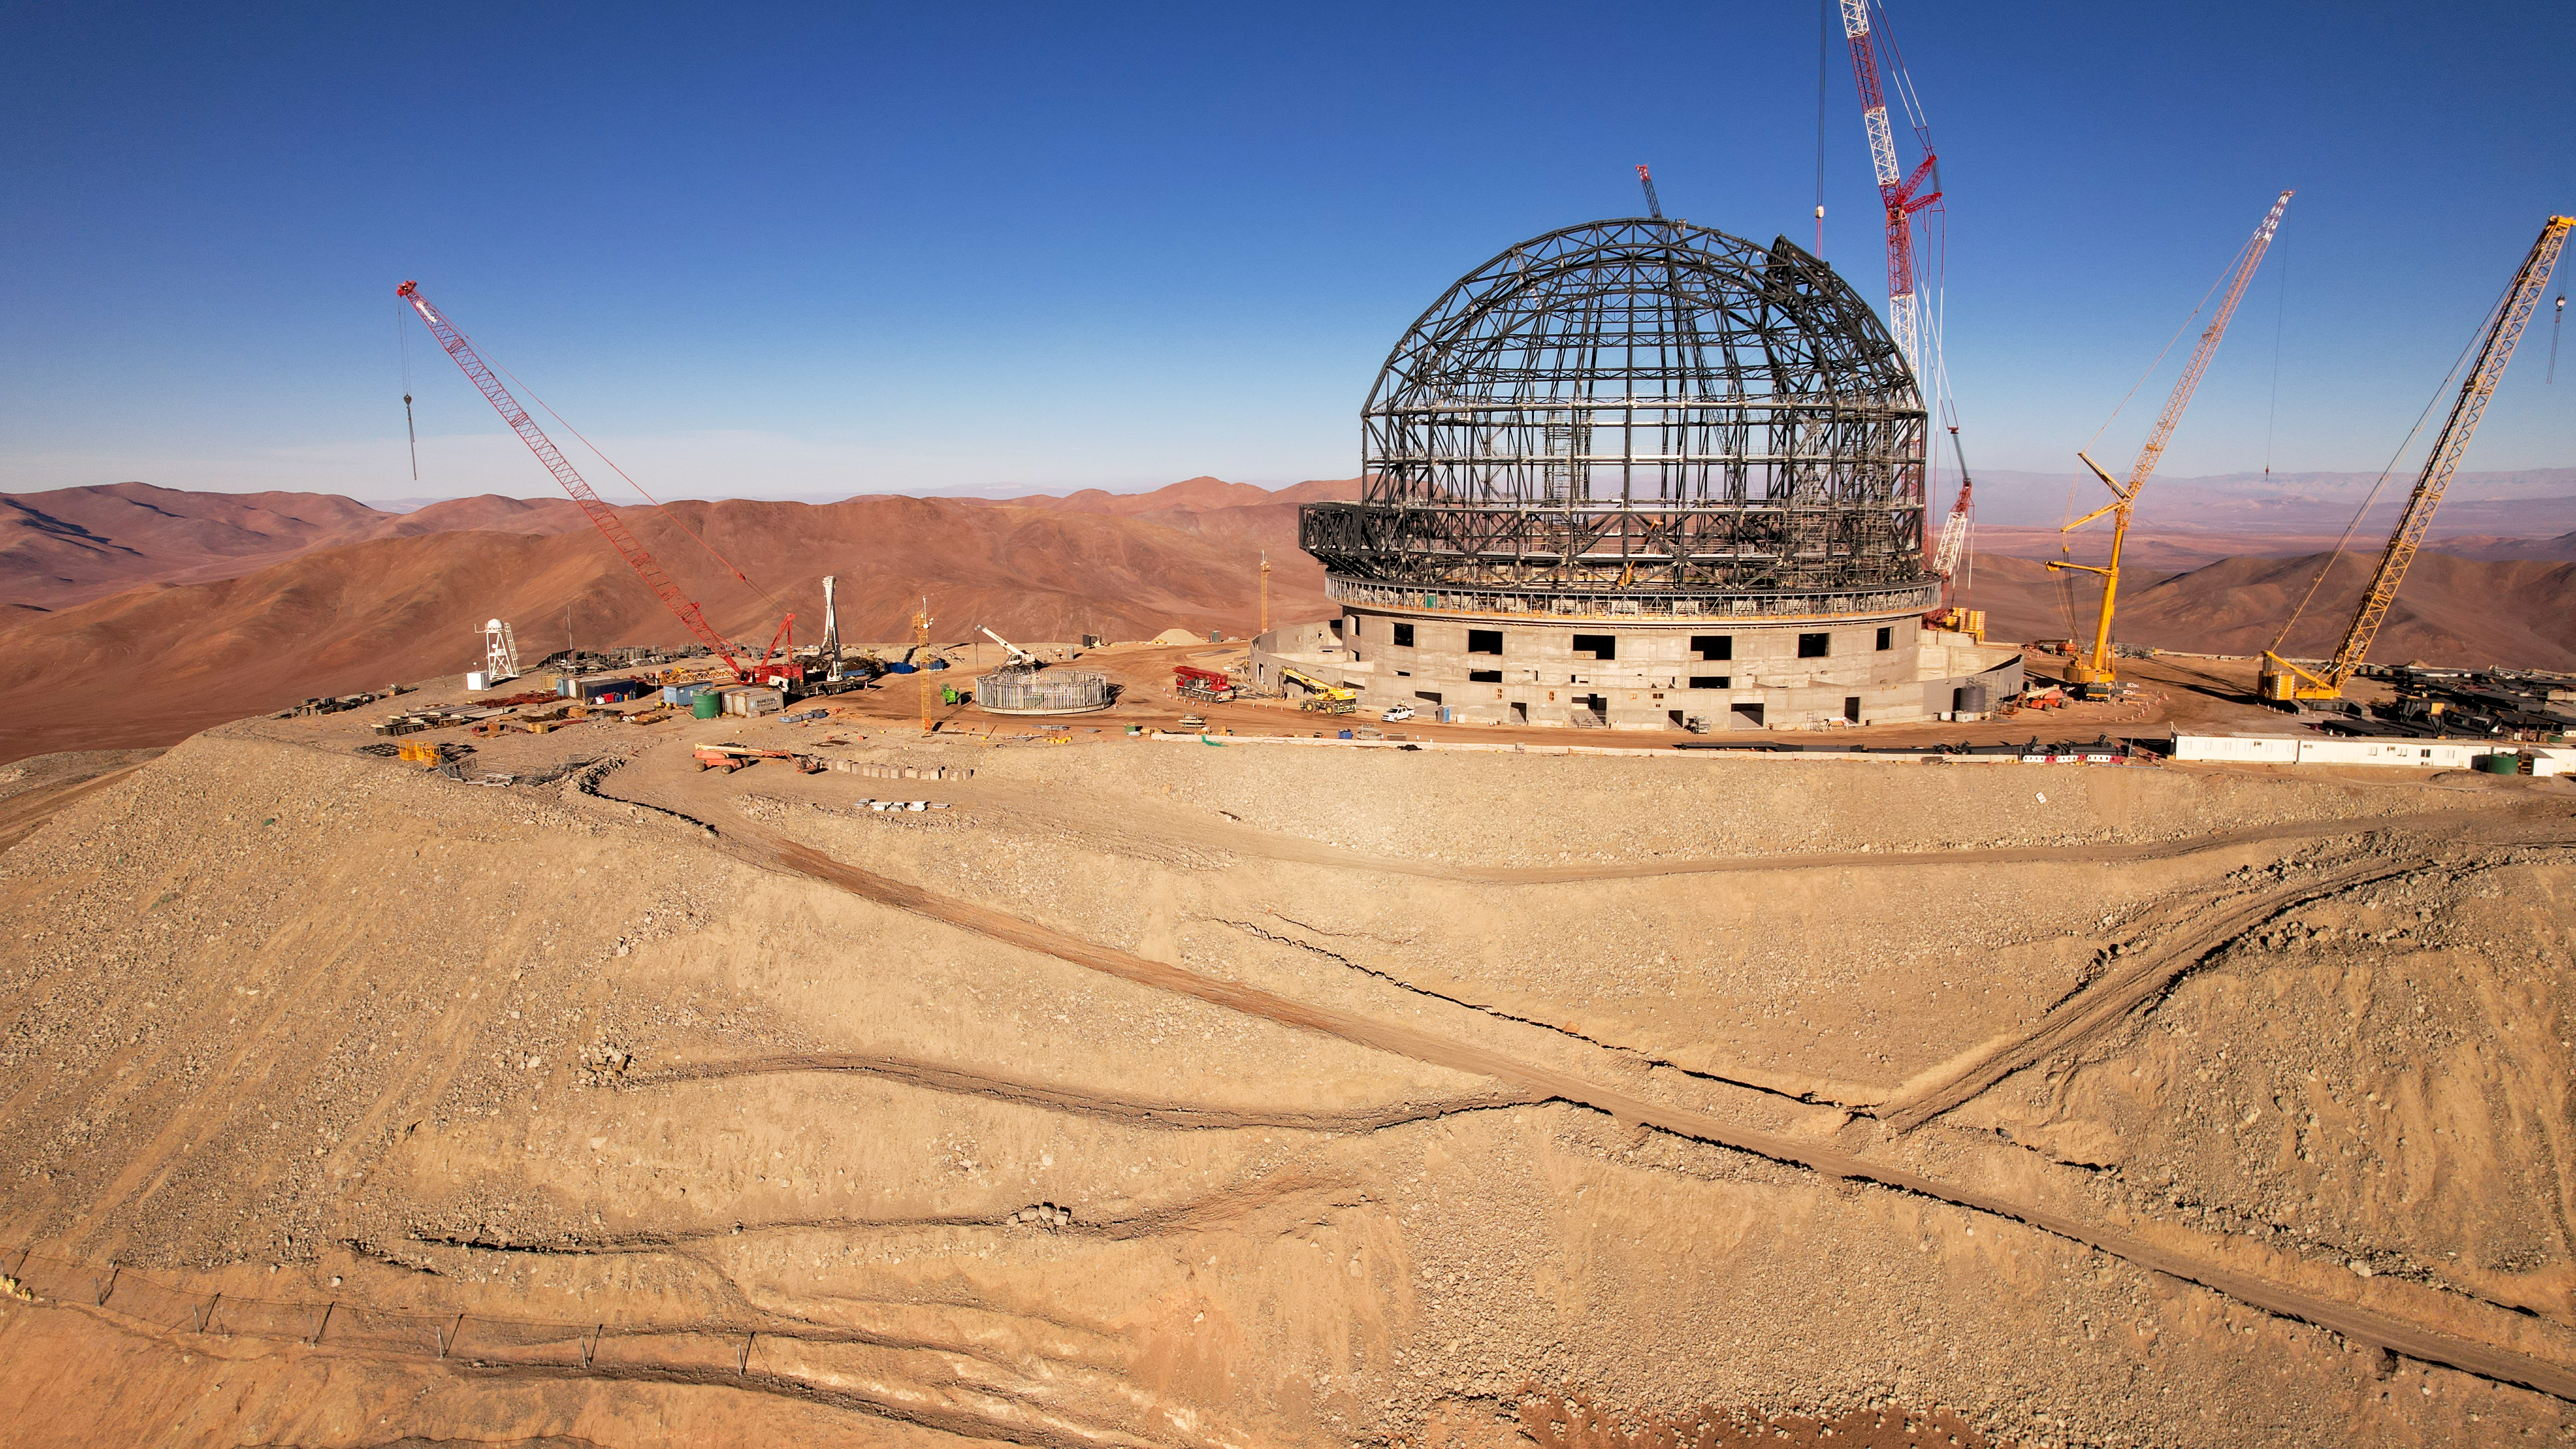

Level with the ELT

The hilltop of Cerro Armazones in the Chilean Atacama Desert will provide pristine views of the sky for ESO’s Extremely Large Telescope (ELT). The telescope dome, under construction in this drone image from October 2023, will protect the telescope mirrors from the harsh desert environment — wind, sand, and even earthquakes.

Credit: ESO/G. Vecchia